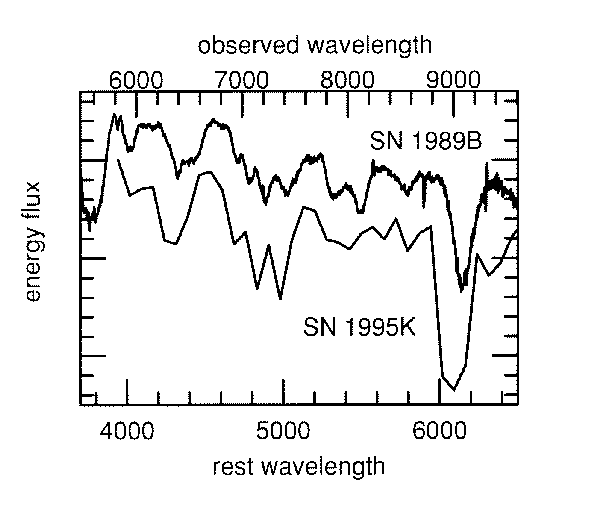

Classification of SN 1995K

This graph shows a comparison of the spectrum of the very distant supernova SN 1995K (lower) and a relatively nearby supernova of Type Ia, SN 1989B (upper; spectrum from the Cerro Tololo Inter-American Observatory). The top scale shows the wavelength (colour) of the light as observed in SN 1995K expressed in Angstroms (1 Angstrom = 10exp-10 m), while the bottom scale shows the other wavelengths at which the light was emitted. The redshift of the light emitted by a distant object is caused by the expansion of the universe. After correcting for this effect as has been done here, the similarity of the two spectra is obvious. This allows to classify SN 1995K as a supernova of type Ia.

The great distance of SN 1995K makes it appear 600,000 times fainter than SN 1989B. To plot the two spectra on the same graph, the intensity (energy flux) of the spectrum of SN 1995K has been corrected by about this factor.

Credit: ESO